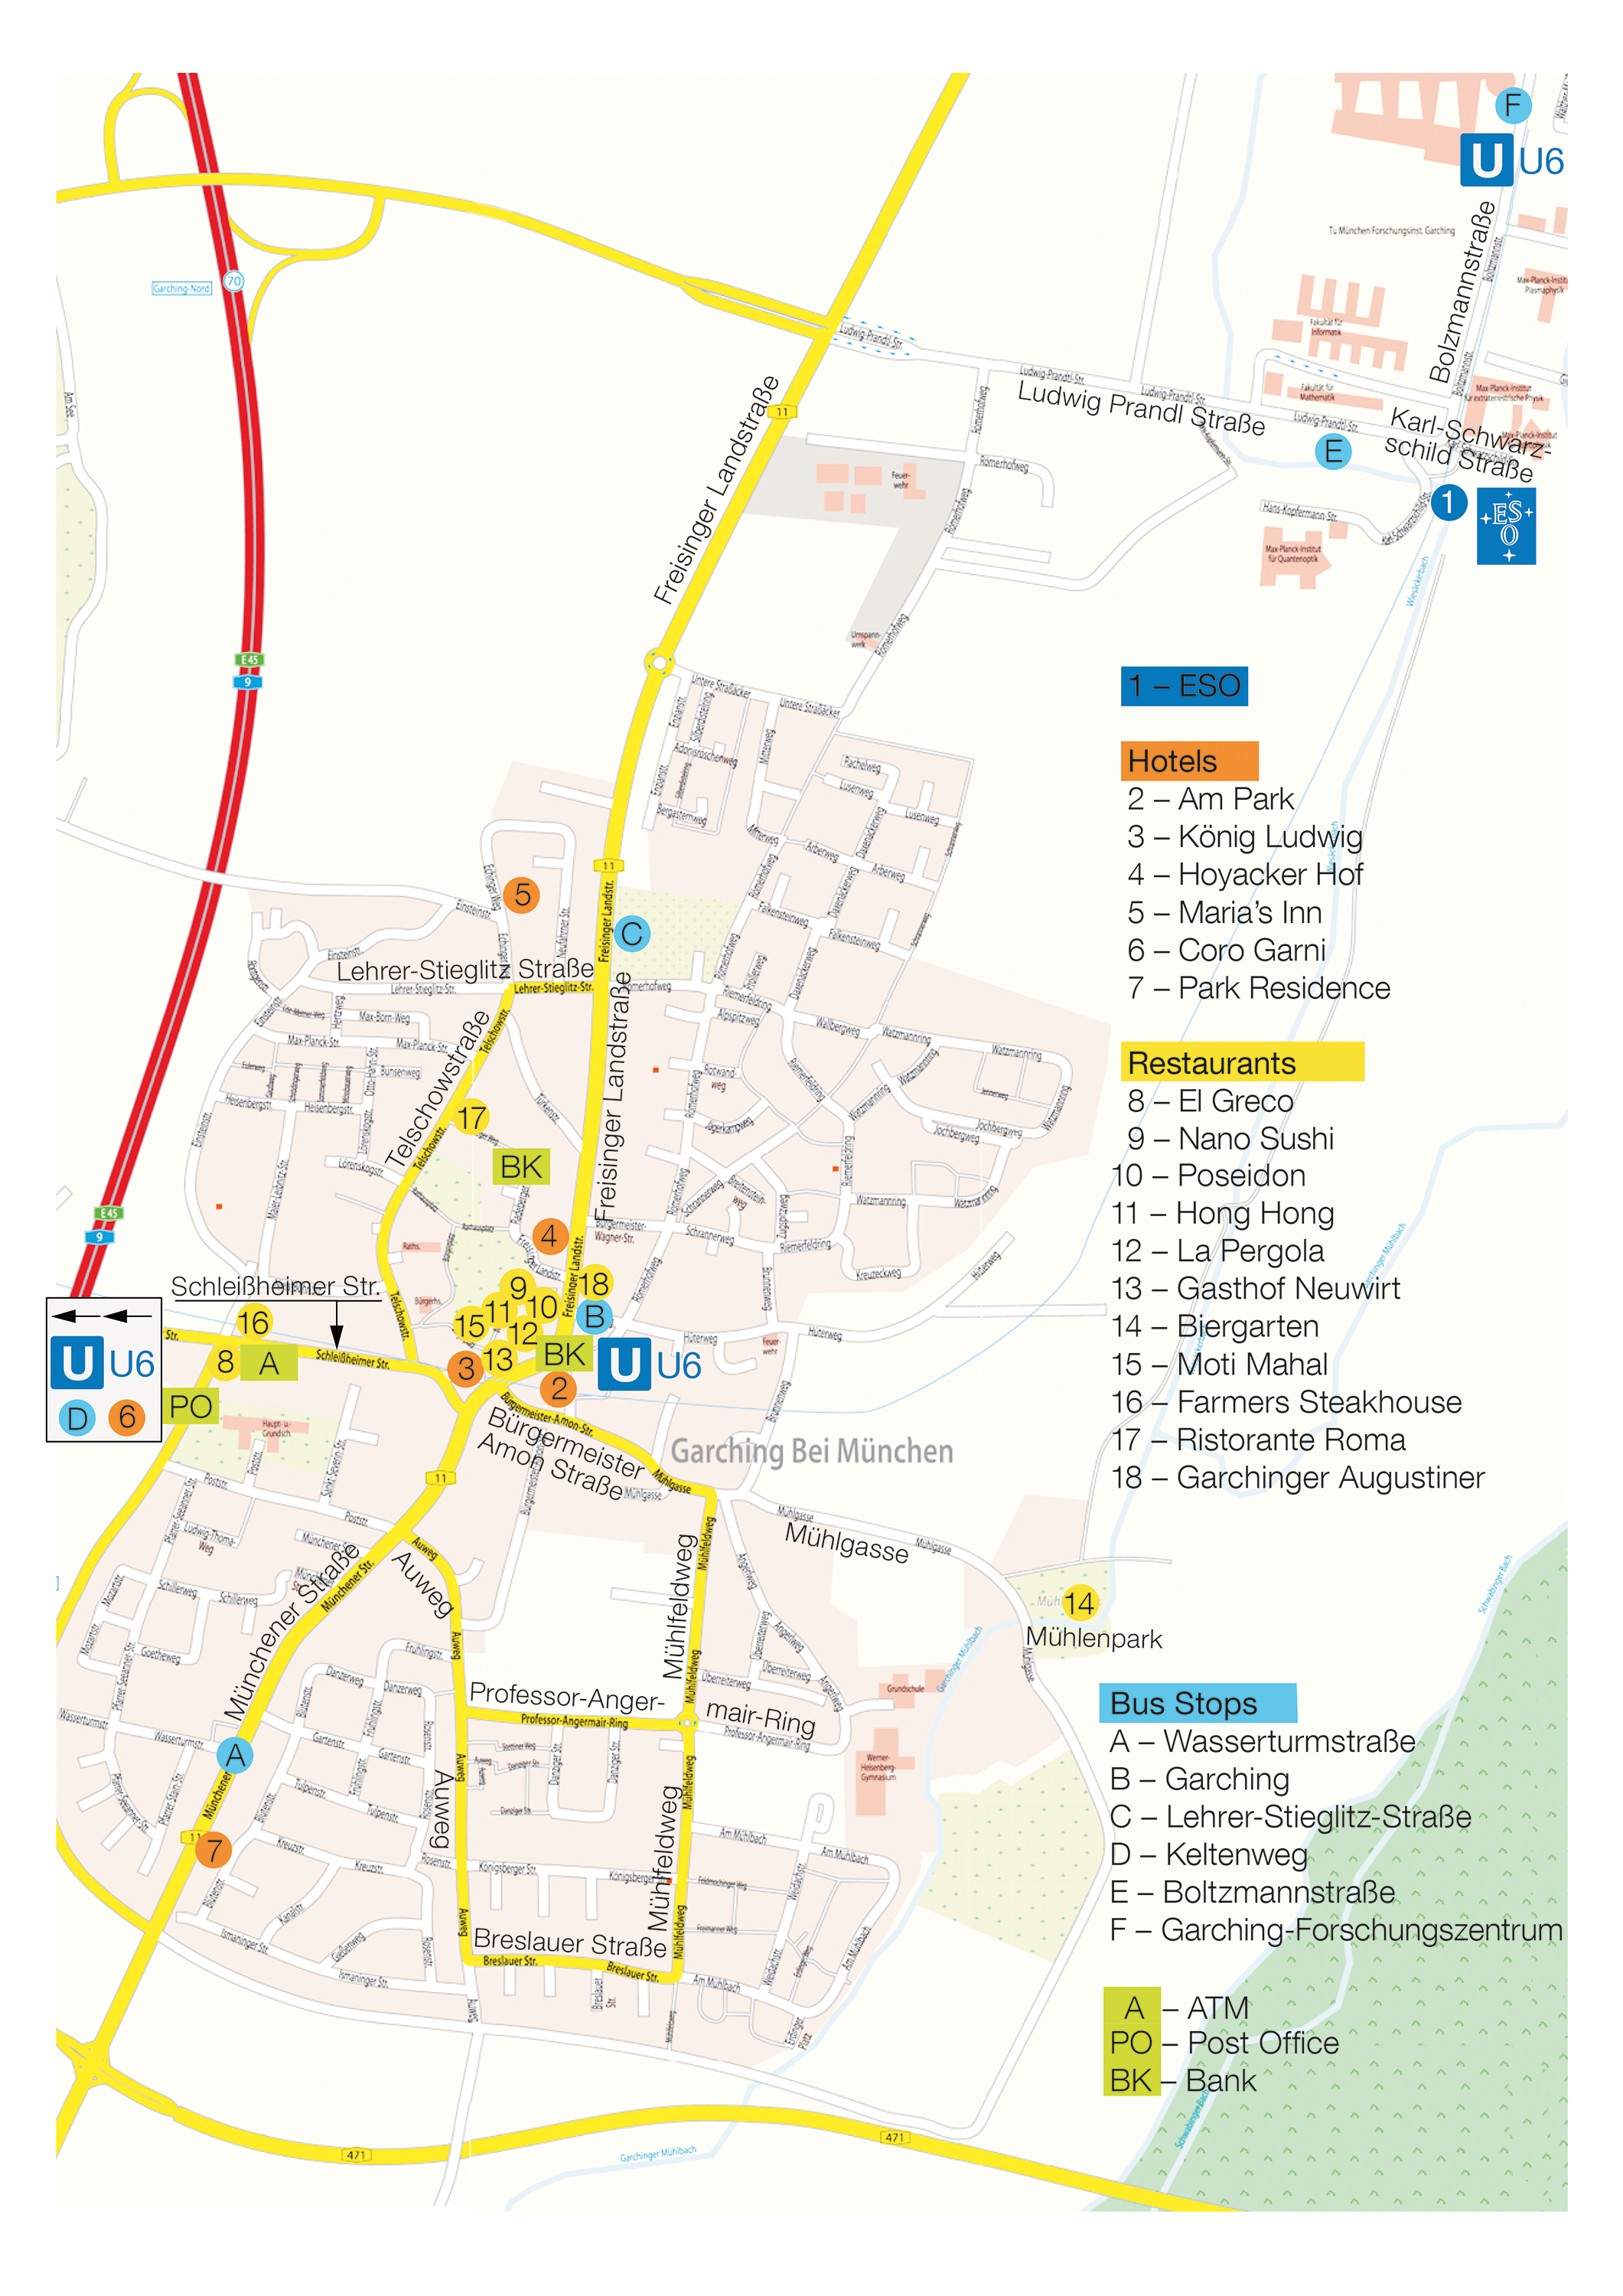

Map of Garching

This map shows the city of Garching bei München and some interesting places.

Credit: ESO